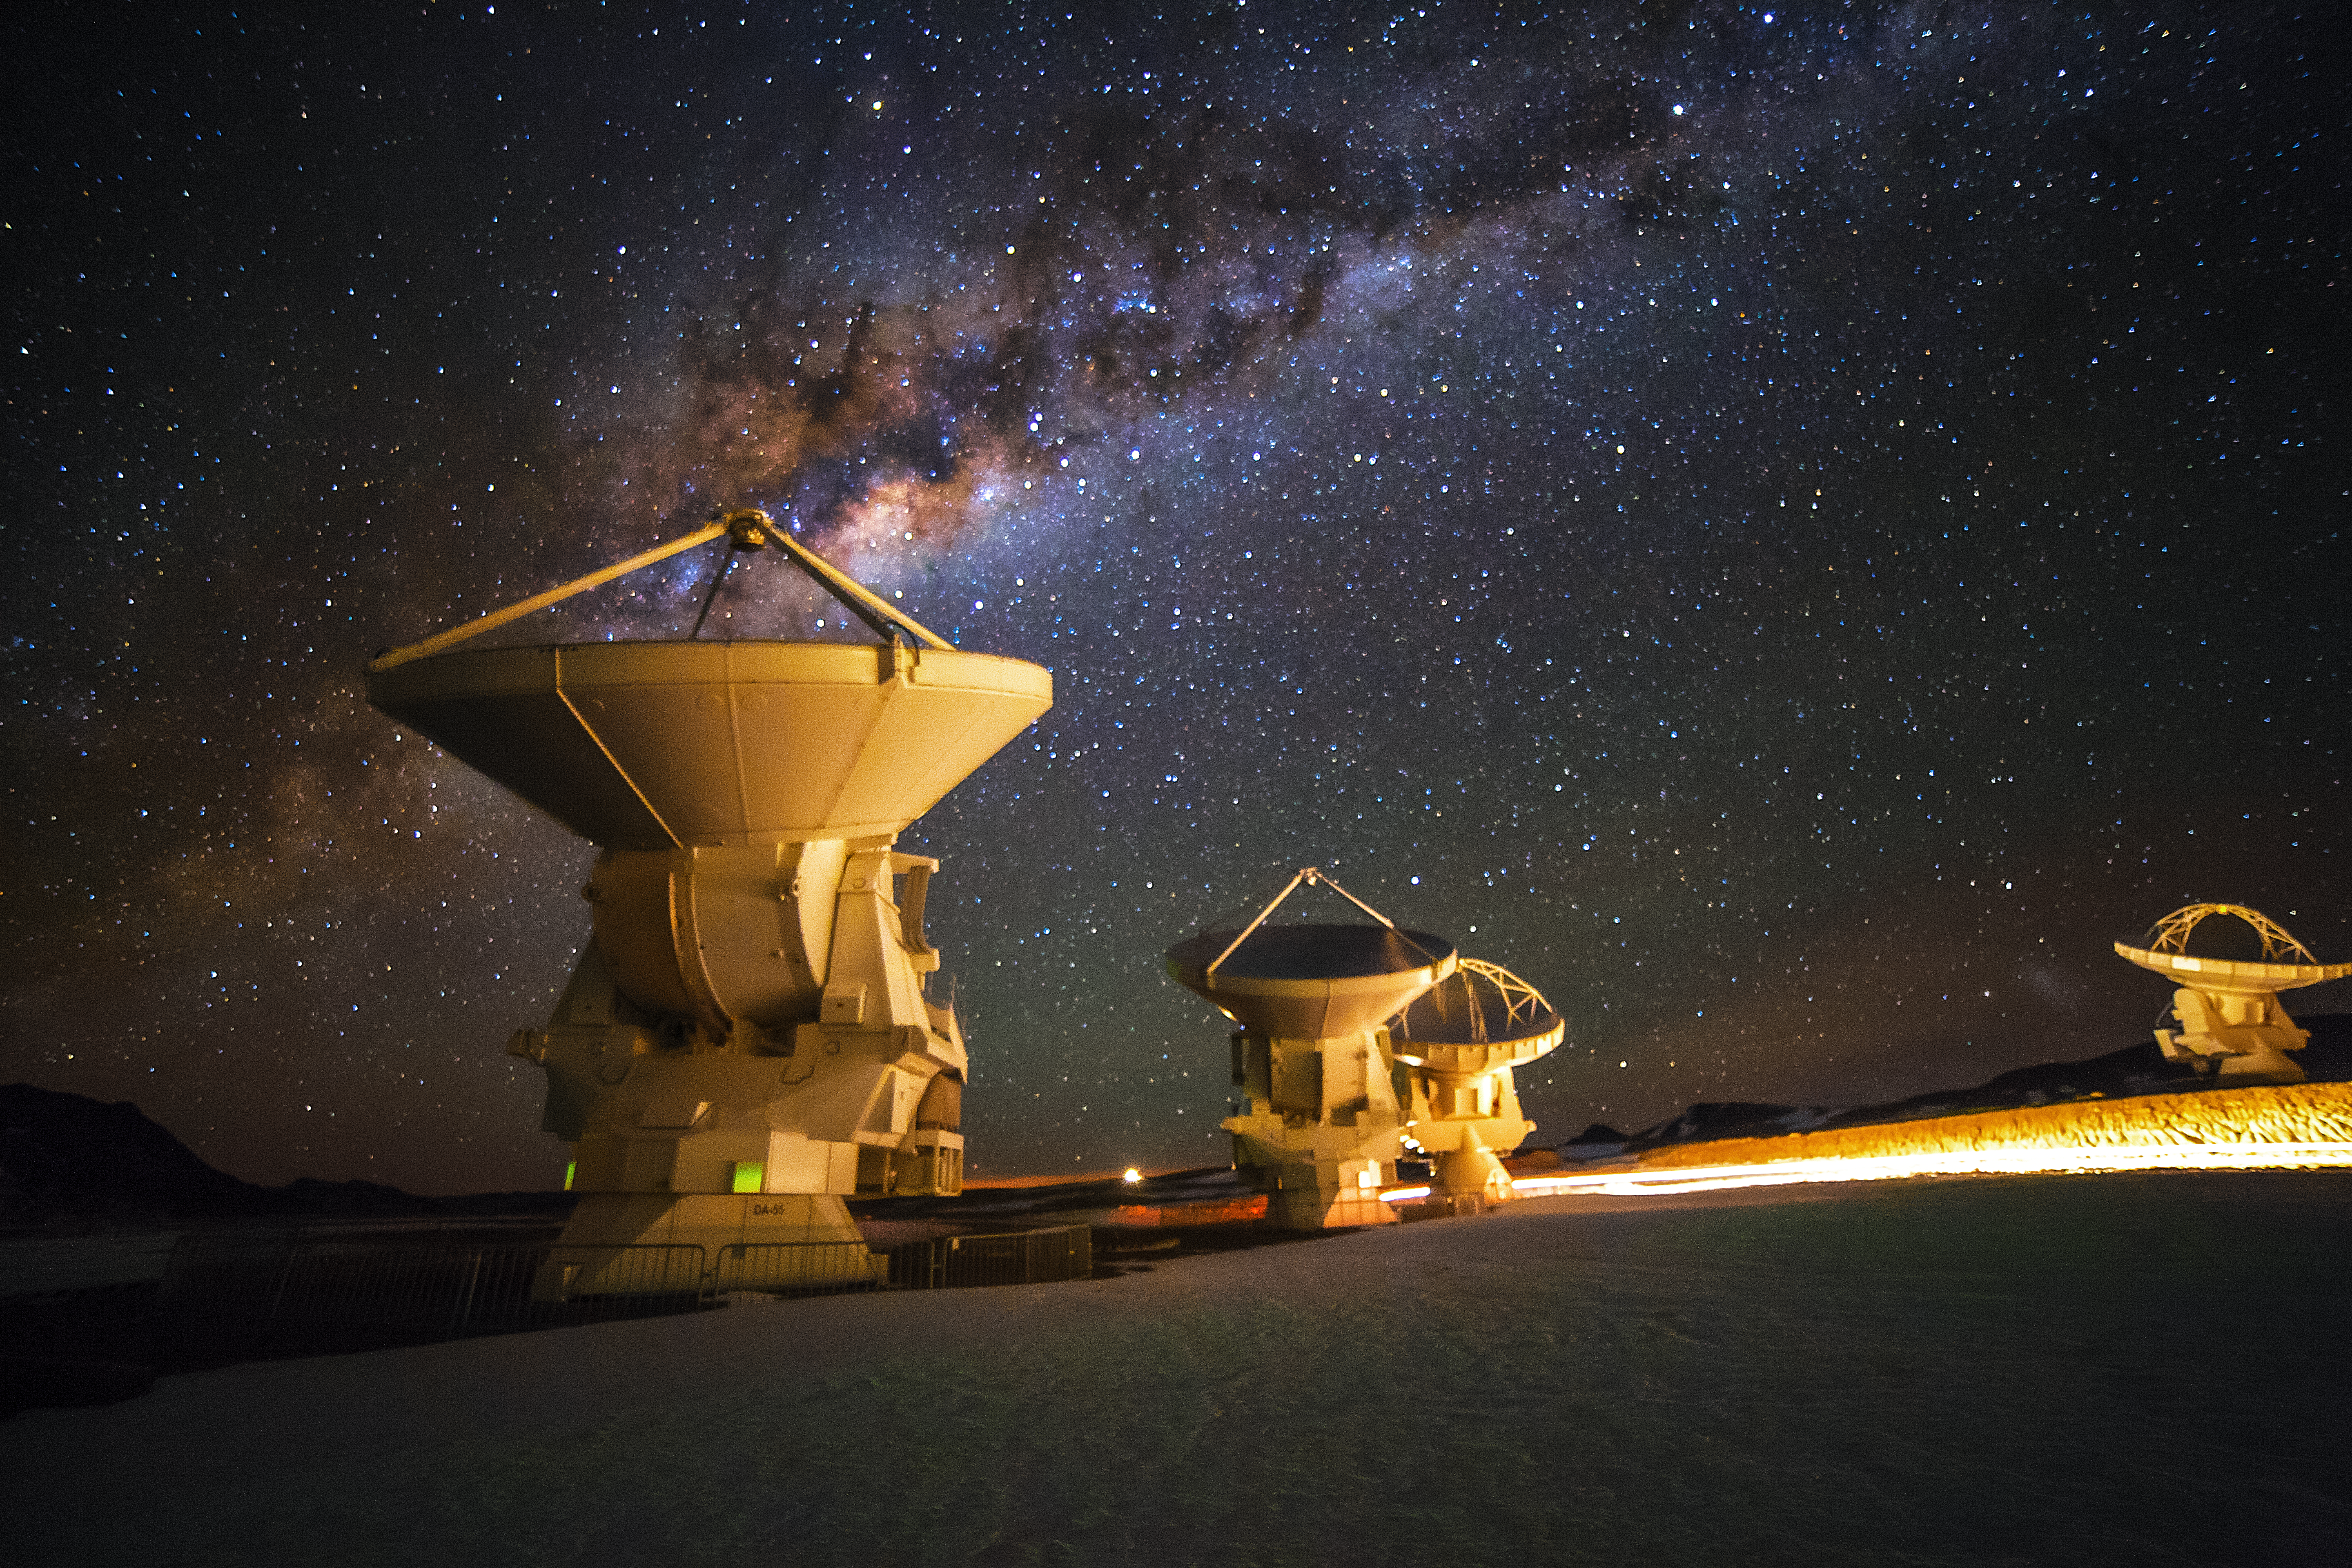

ALMA's cool Universe

This image shows three antennas, part of the Atacama Large Millimeter/submillimeter Array (ALMA). ALMA will be composed initially of 66 high precision antennas located on the Chajnantor plateau, 5000 metres altitude in northern Chile.

ALMA observes light emitted by cool-temperature objects in space, which permits us to unravel profound mysteries about the formation of planets and the appearance of complex molecules, including organic molecules. It has allowed us to see through dark regions of the Universe made of gas and dust such as those seen in this image.

Credit: A. Duro/ESO